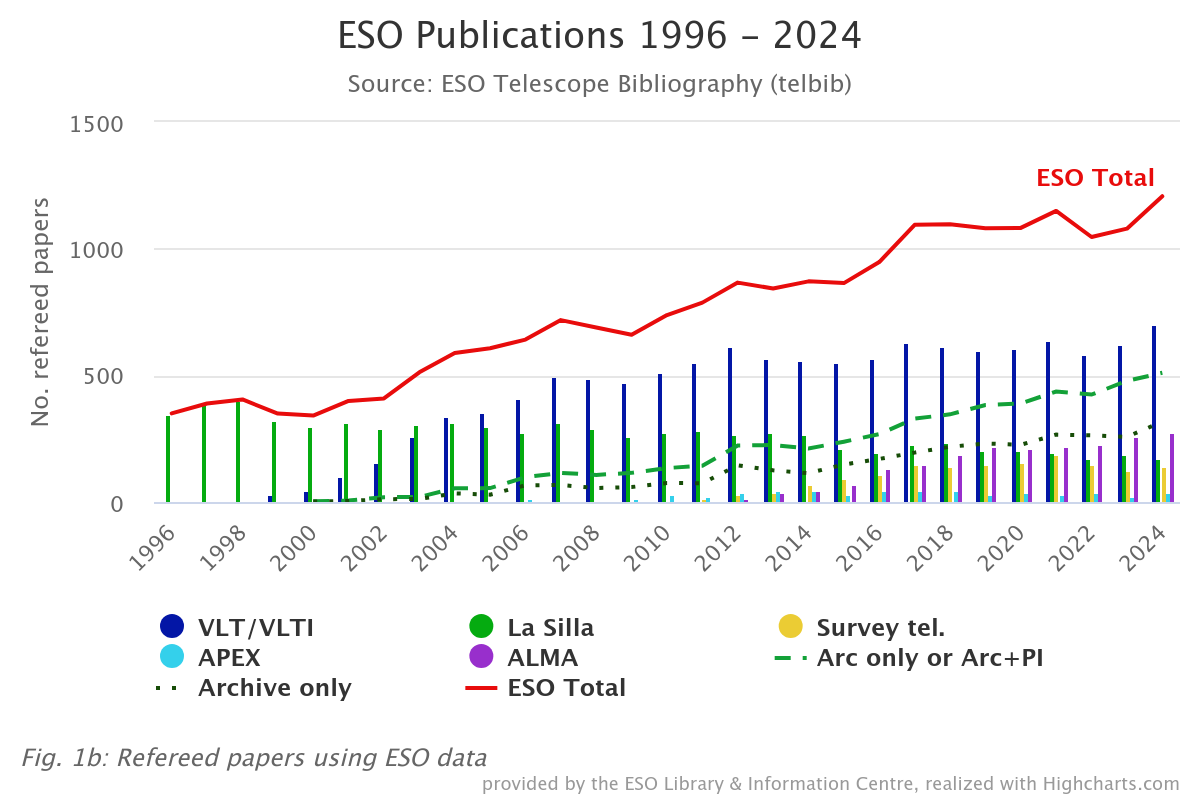

Number of papers published based on data obtained at ESO observatories (1996–2024)

The number of refereed papers published based on data from ESO observatories, including those in which ESO is a partner, and archival data from 1996 to 2024. These numbers are from the ESO Telescope Bibliography, telbib. For more information about this graph, please check the Basic ESO Publication Statistics webpage.

Credit: ESO